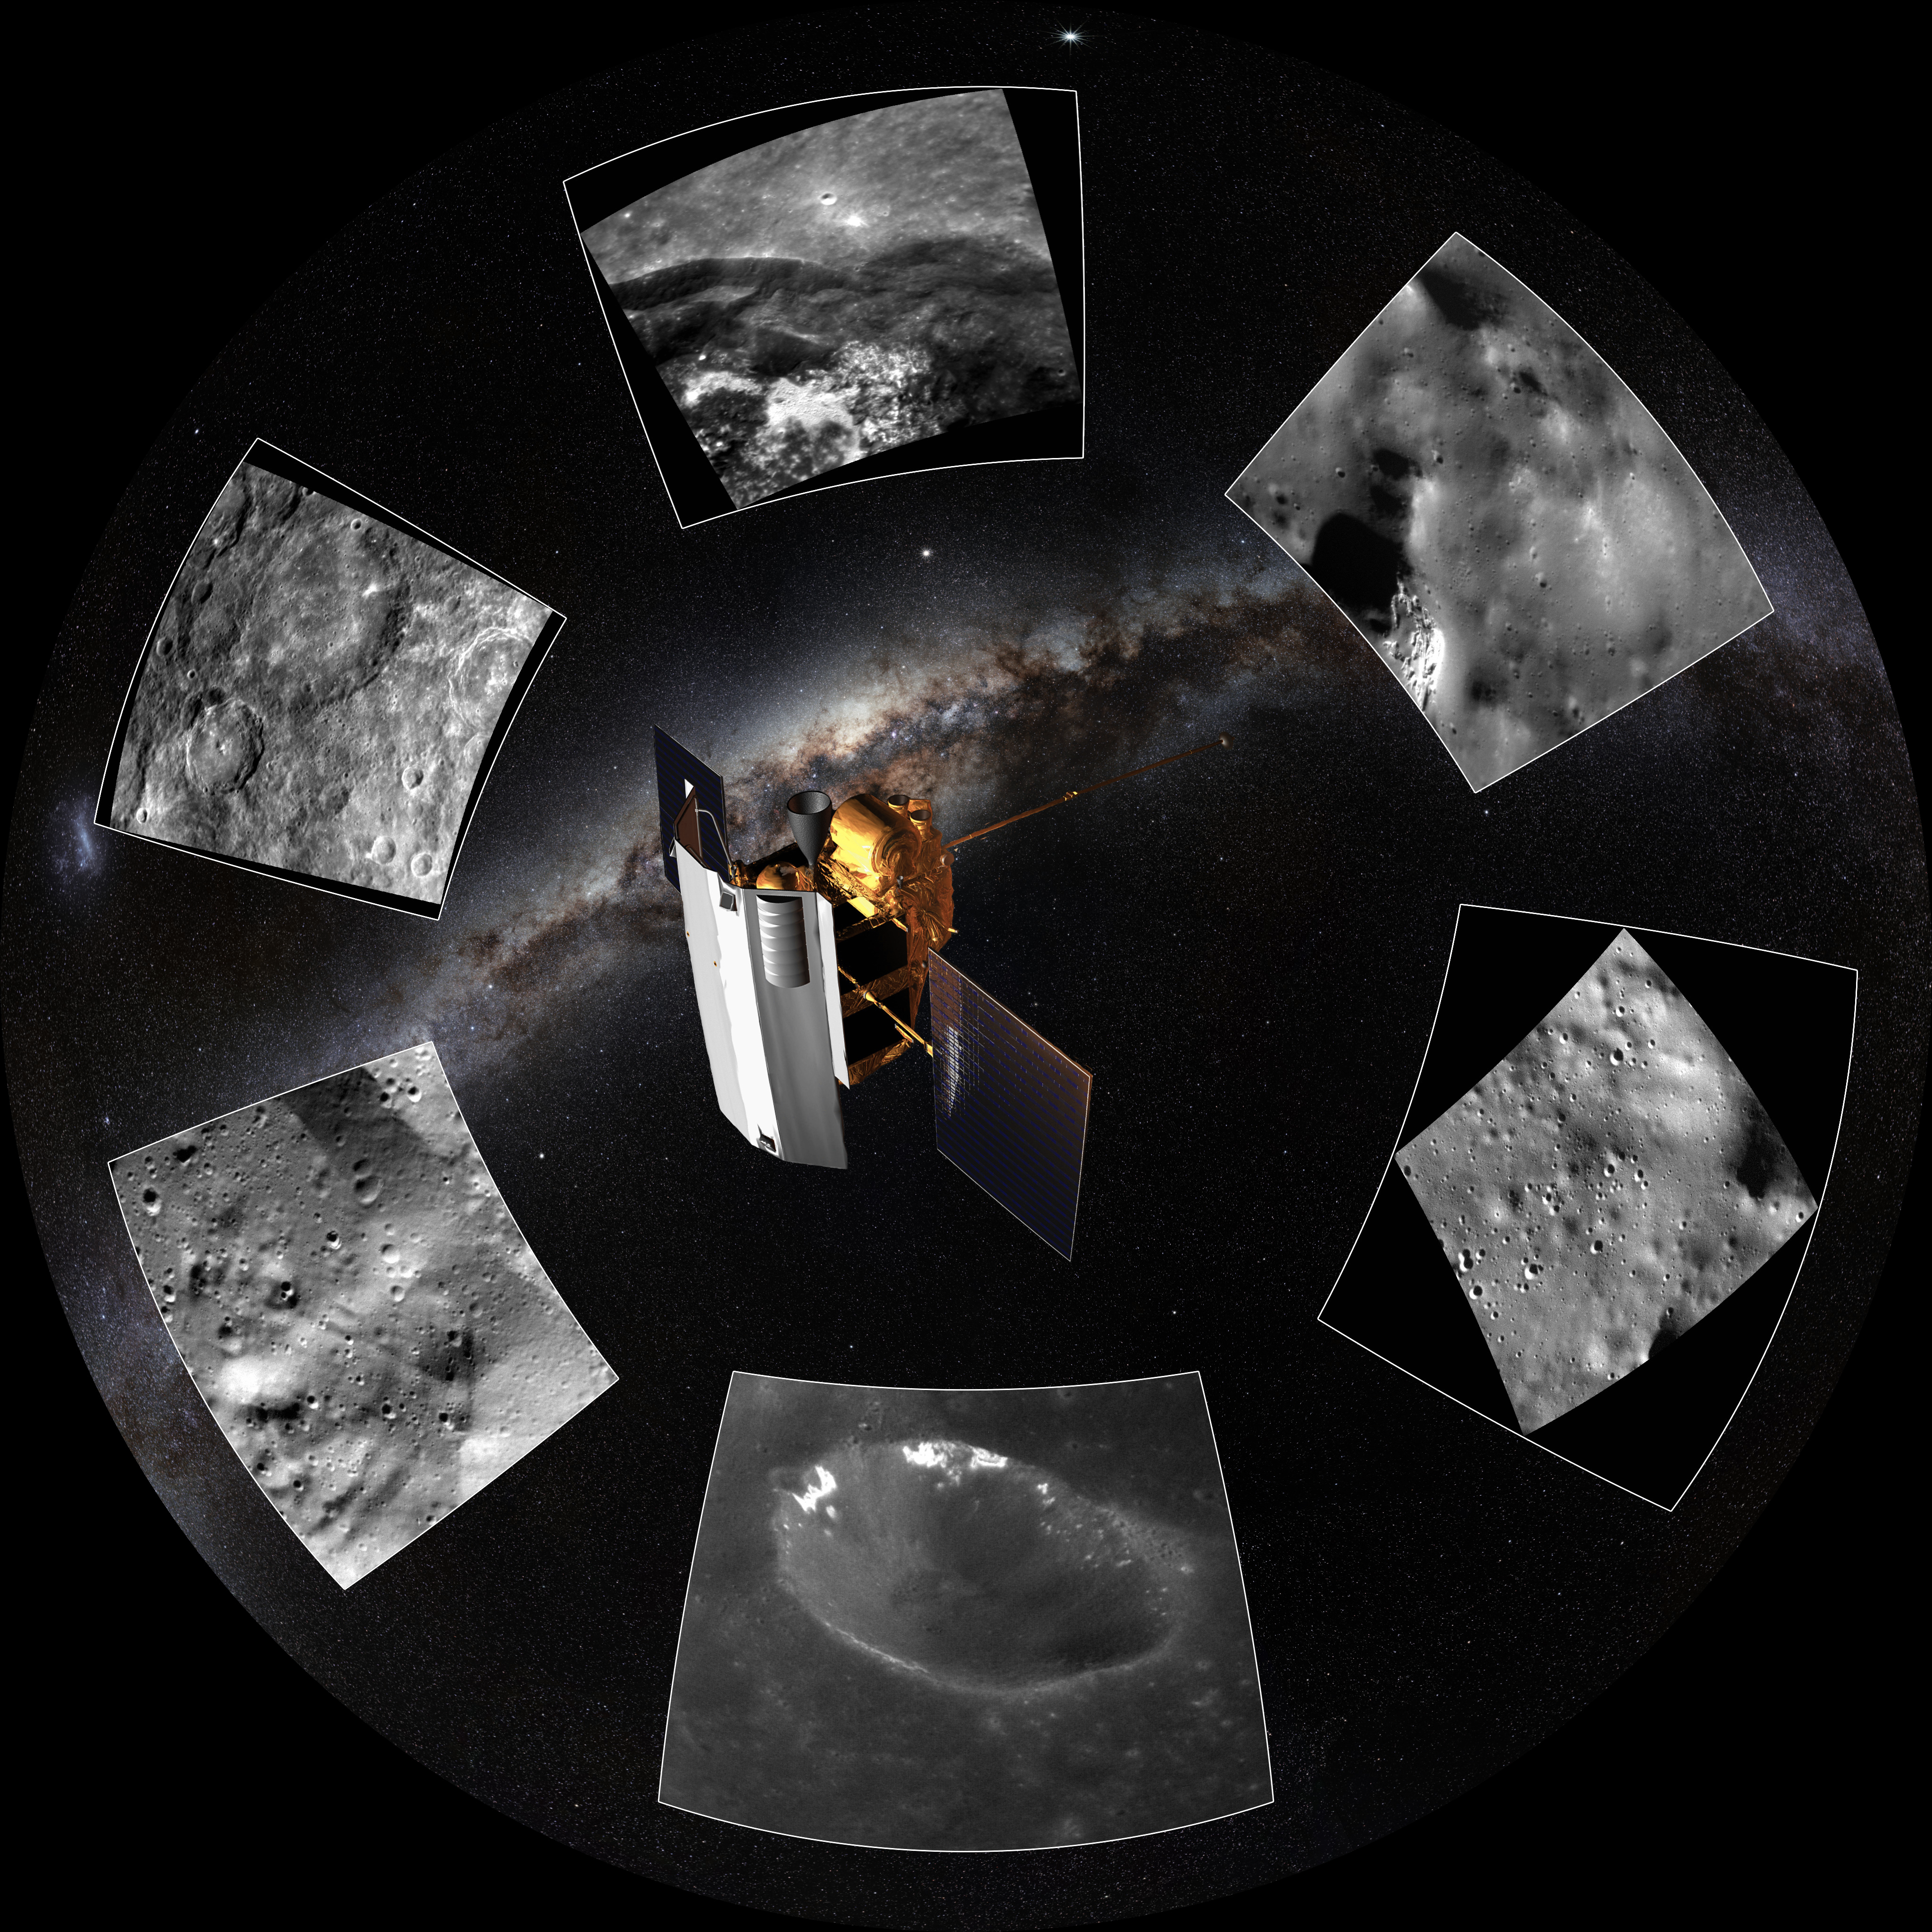

Image still from the planetarium show "From Earth to the Universe"

This is a still image from ESO’s first in-house produced fulldome planetarium movie, From Earth to the Universe, showing images of the surface of Mercury, taken by the Messenger probe.

Read more about the movie here.

Credit: T. Matsopoulos, NASA & ESO/S. Brunier